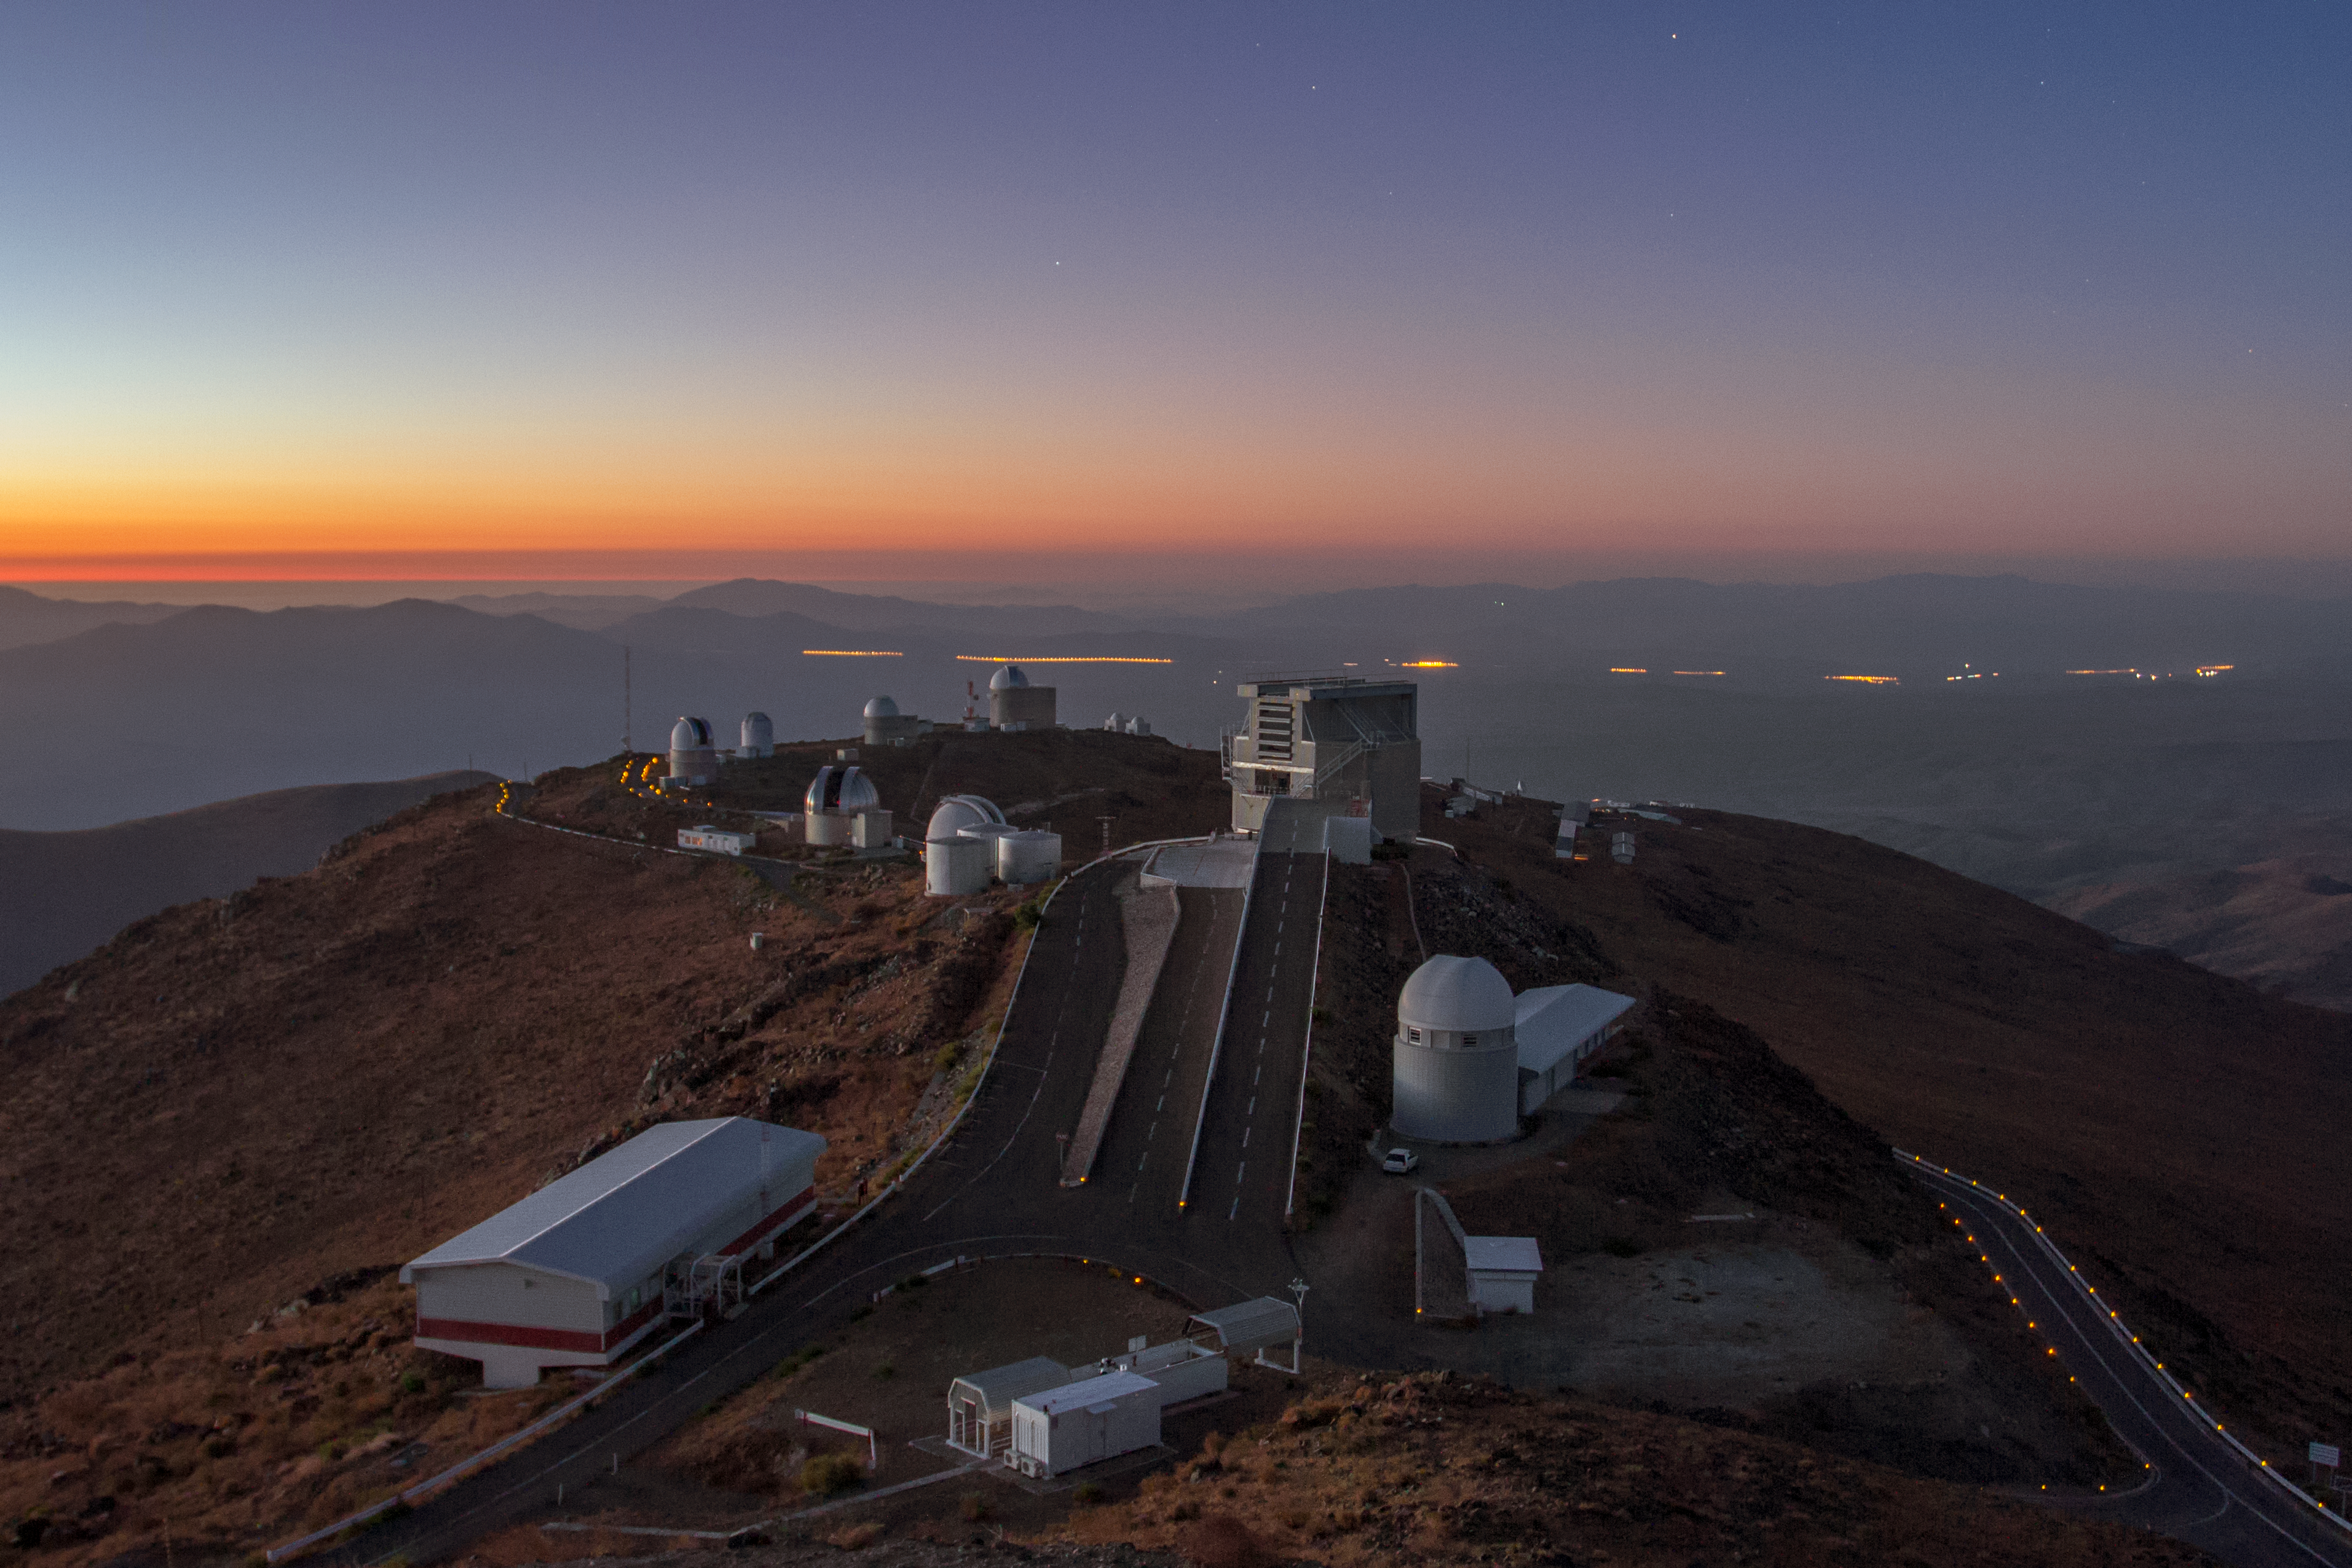

Trail full of telescopes

ESO's La Silla Observatory is home to numerous ESO telescopes and projects of ESO member states. Some of the telescopes visible in this photo are the MPG/ESO 2.2-metre telescope, the Danish 1.54-metre telescope, and now decommissioned ESO 1.52-metre telescope.

Credit: Aleksandar Cikota/ESO